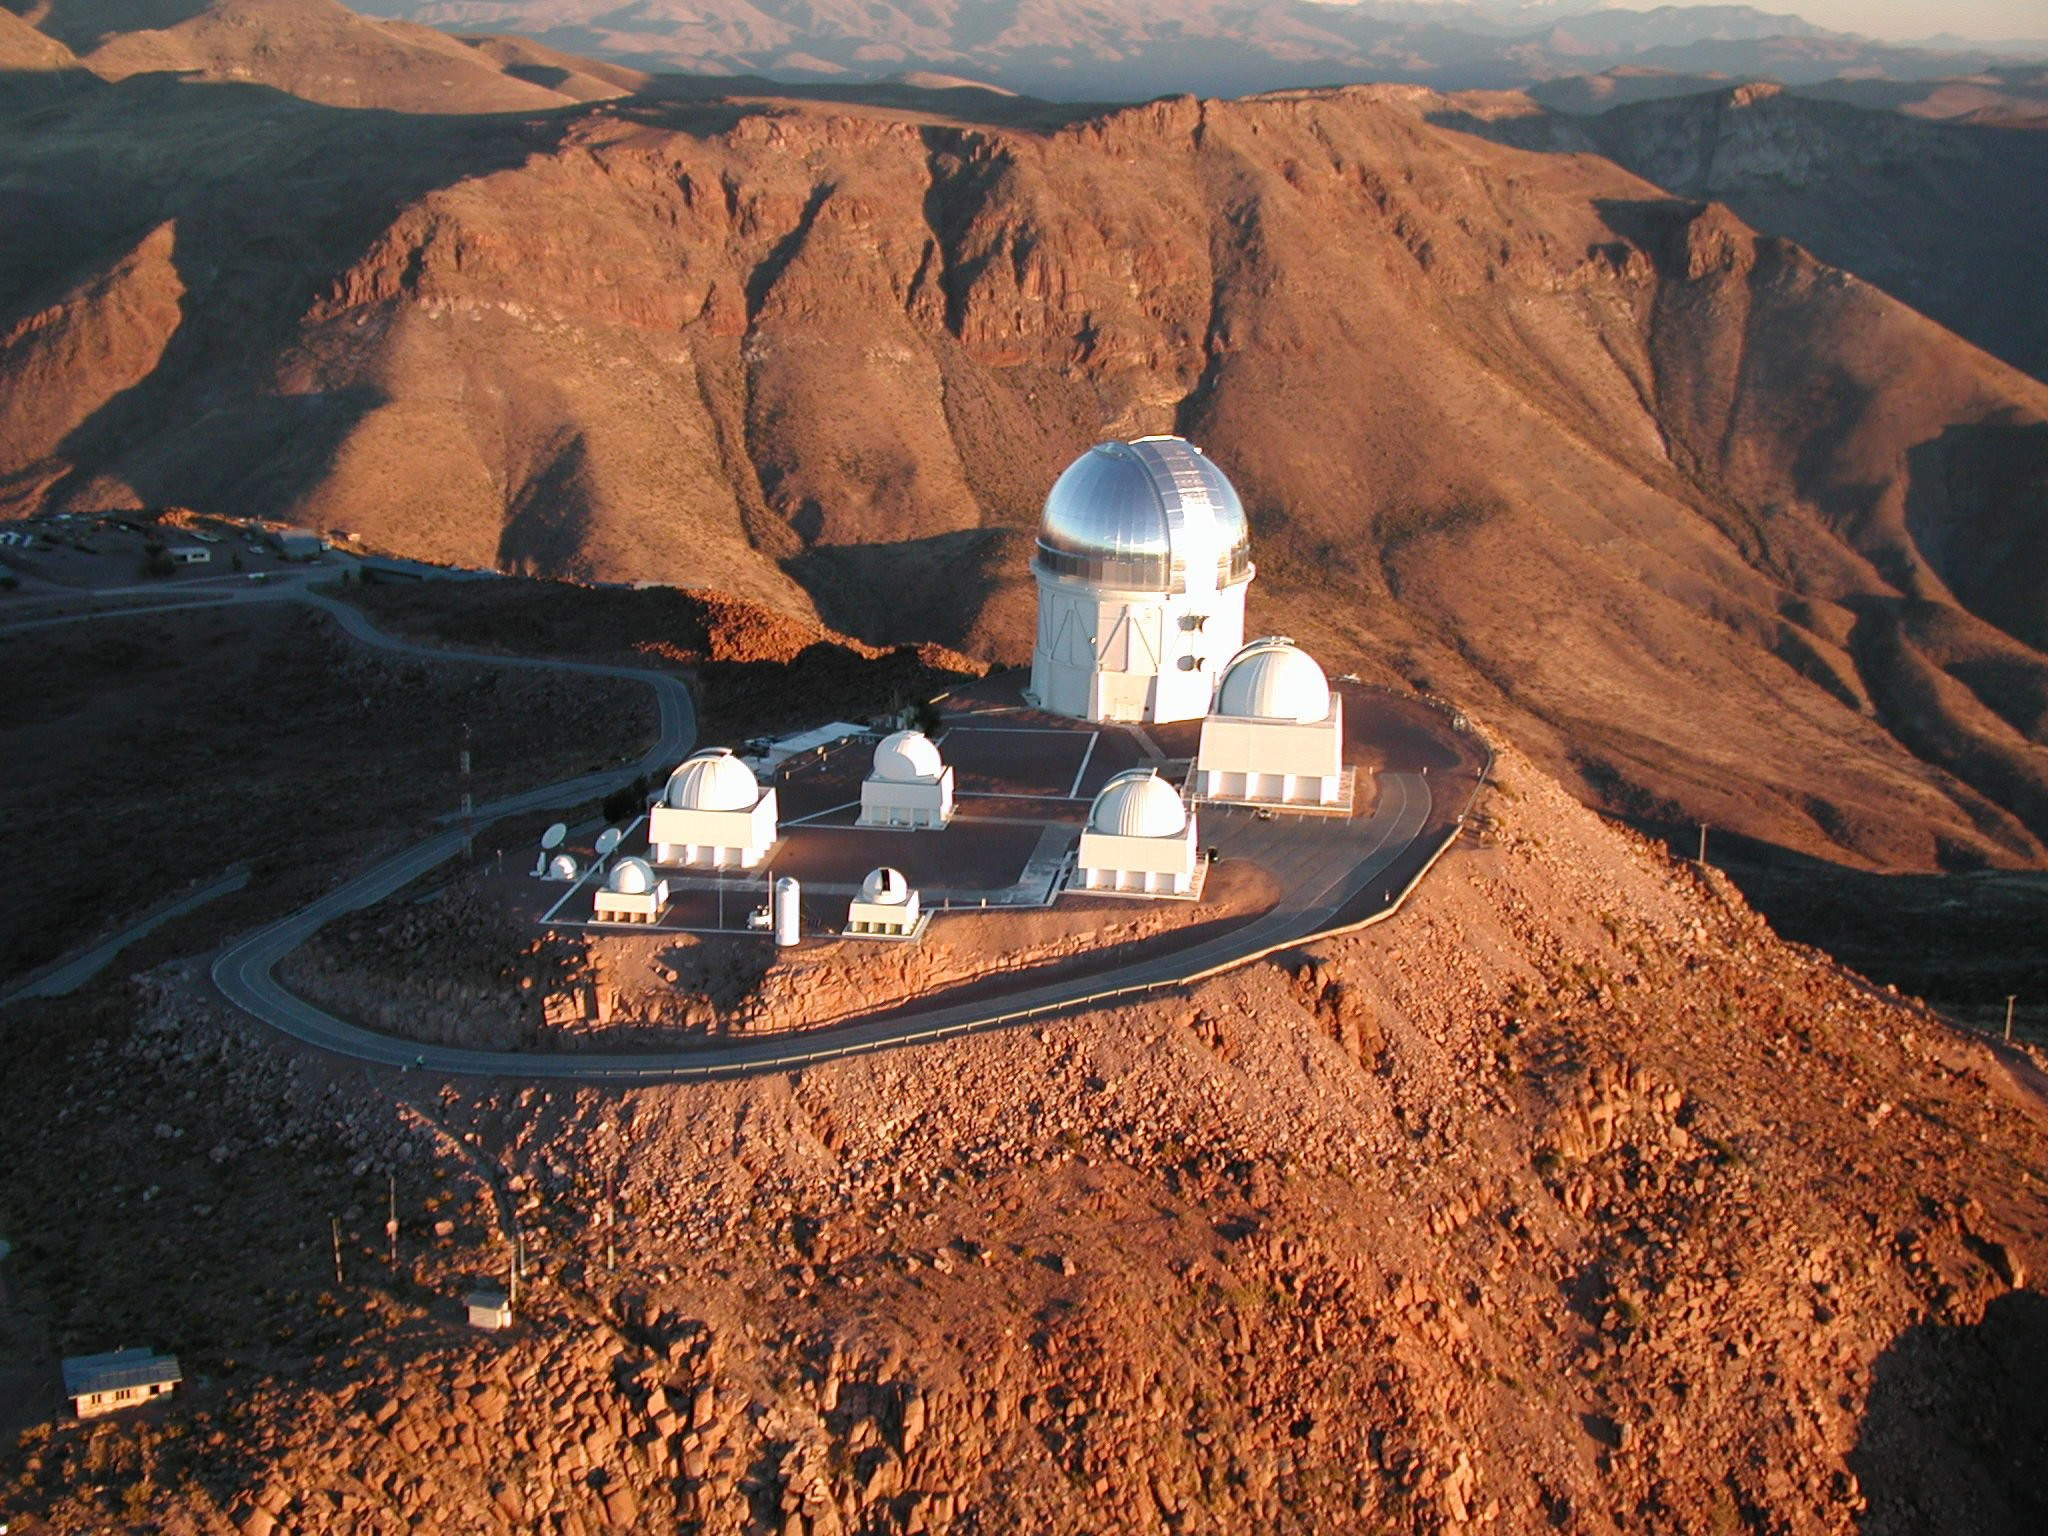

Aerial view of Cerro Tololo Inter-American Observatory (CTIO)

Cerro Tololo Inter-American Observatory (CTIO), in Chile, is seen from the air in this 2007 image. Compare to this older image, taken in the 1970's.

Credit: NOIRLab/NSF/AURA